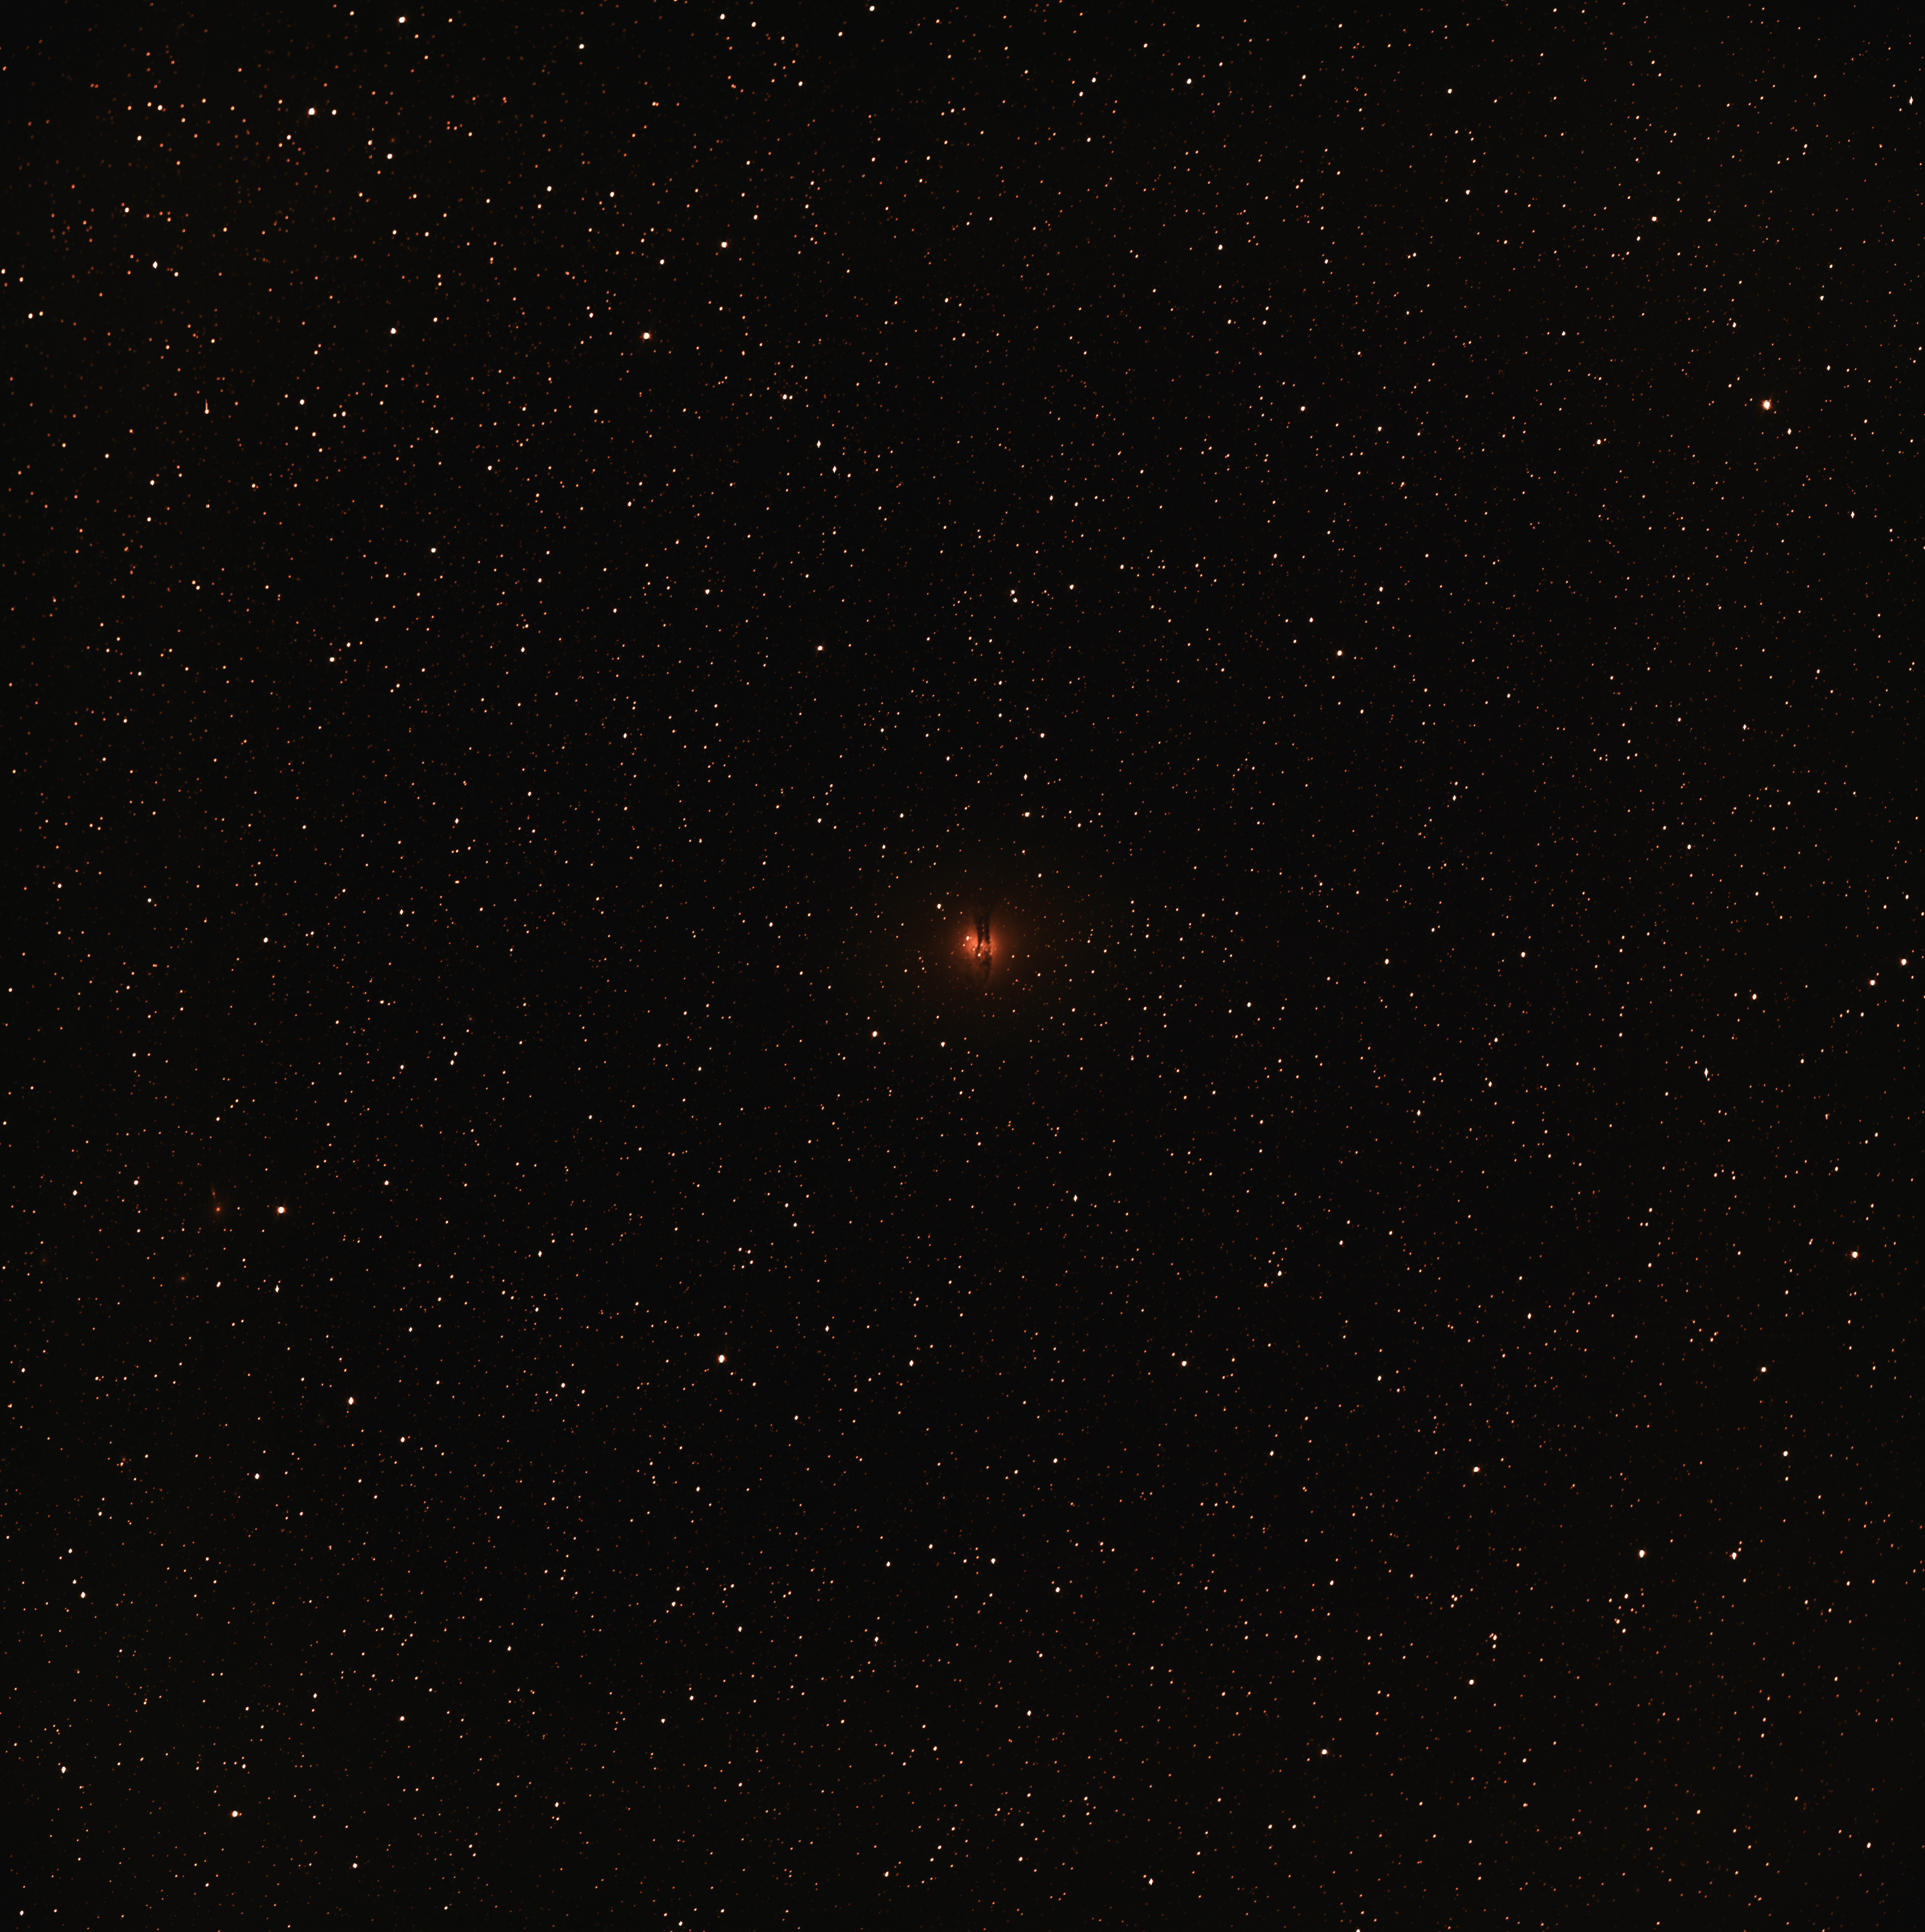

Image of the Centaurus A galaxy taken during the Test-Bed Telescope first light tests

Full field-of-view image (in false colour) obtained during the Test-Bed Telescope’s first light tests at ESO’s La Silla Observatory in Chile. The individual light sources are stars, with the galaxy Centaurus A visible in the centre of the image. While the telescope will be used to detect near-Earth objects rather than observing galaxies, images like these are important to test if the telescope is working as expected. Even during its commissioning phase, the 56-centimetre telescope is already showing its promising capabilities, in part thanks to the excellent sky quality at La Silla.

Credit: ESA